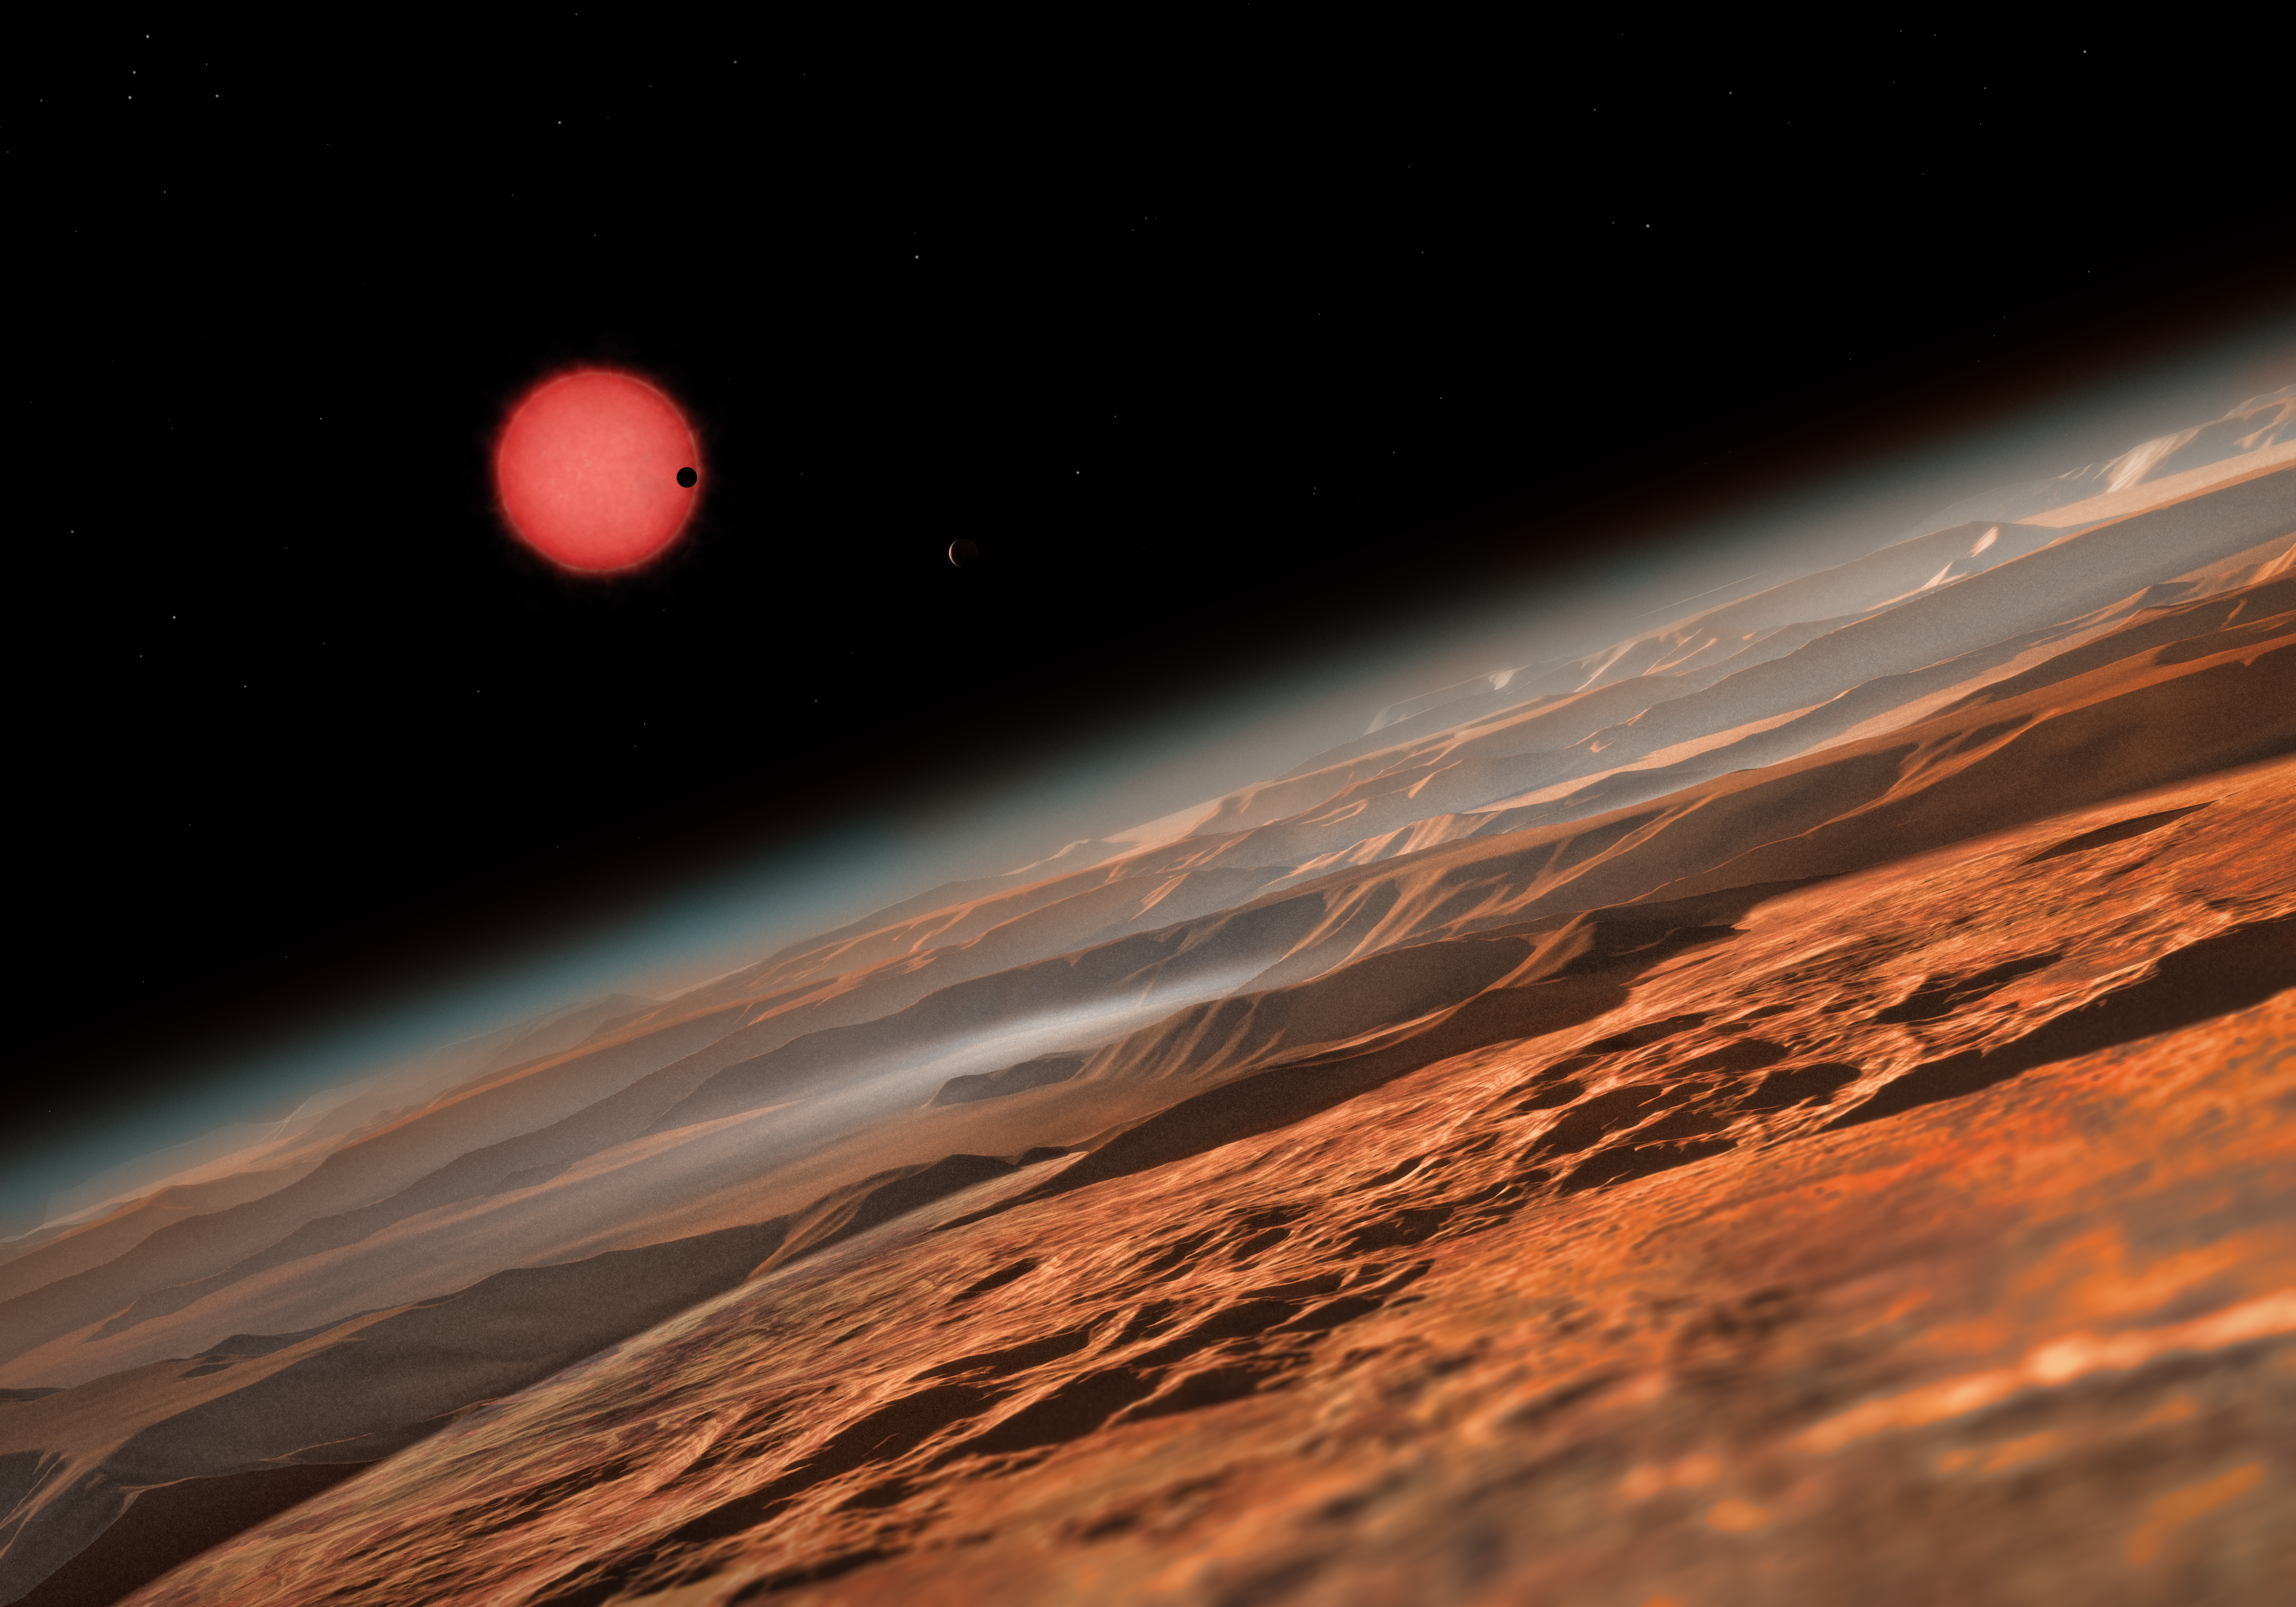

Artist’s impression of the ultracool dwarf star TRAPPIST-1 from close to one of its planets

This artist’s impression shows an imagined view from close to one of the three planets orbiting an ultracool dwarf star just 40 light-years from Earth that were discovered using the TRAPPIST telescope at ESO’s La Silla Observatory. These worlds have sizes and temperatures similar to those of Venus and Earth and are the best targets found so far for the search for life outside the Solar System. They are the first planets ever discovered around such a tiny and dim star.

In this view one of the inner planets is seen in transit across the disc of its tiny and dim parent star.

Credit: ESO/M. Kornmesser